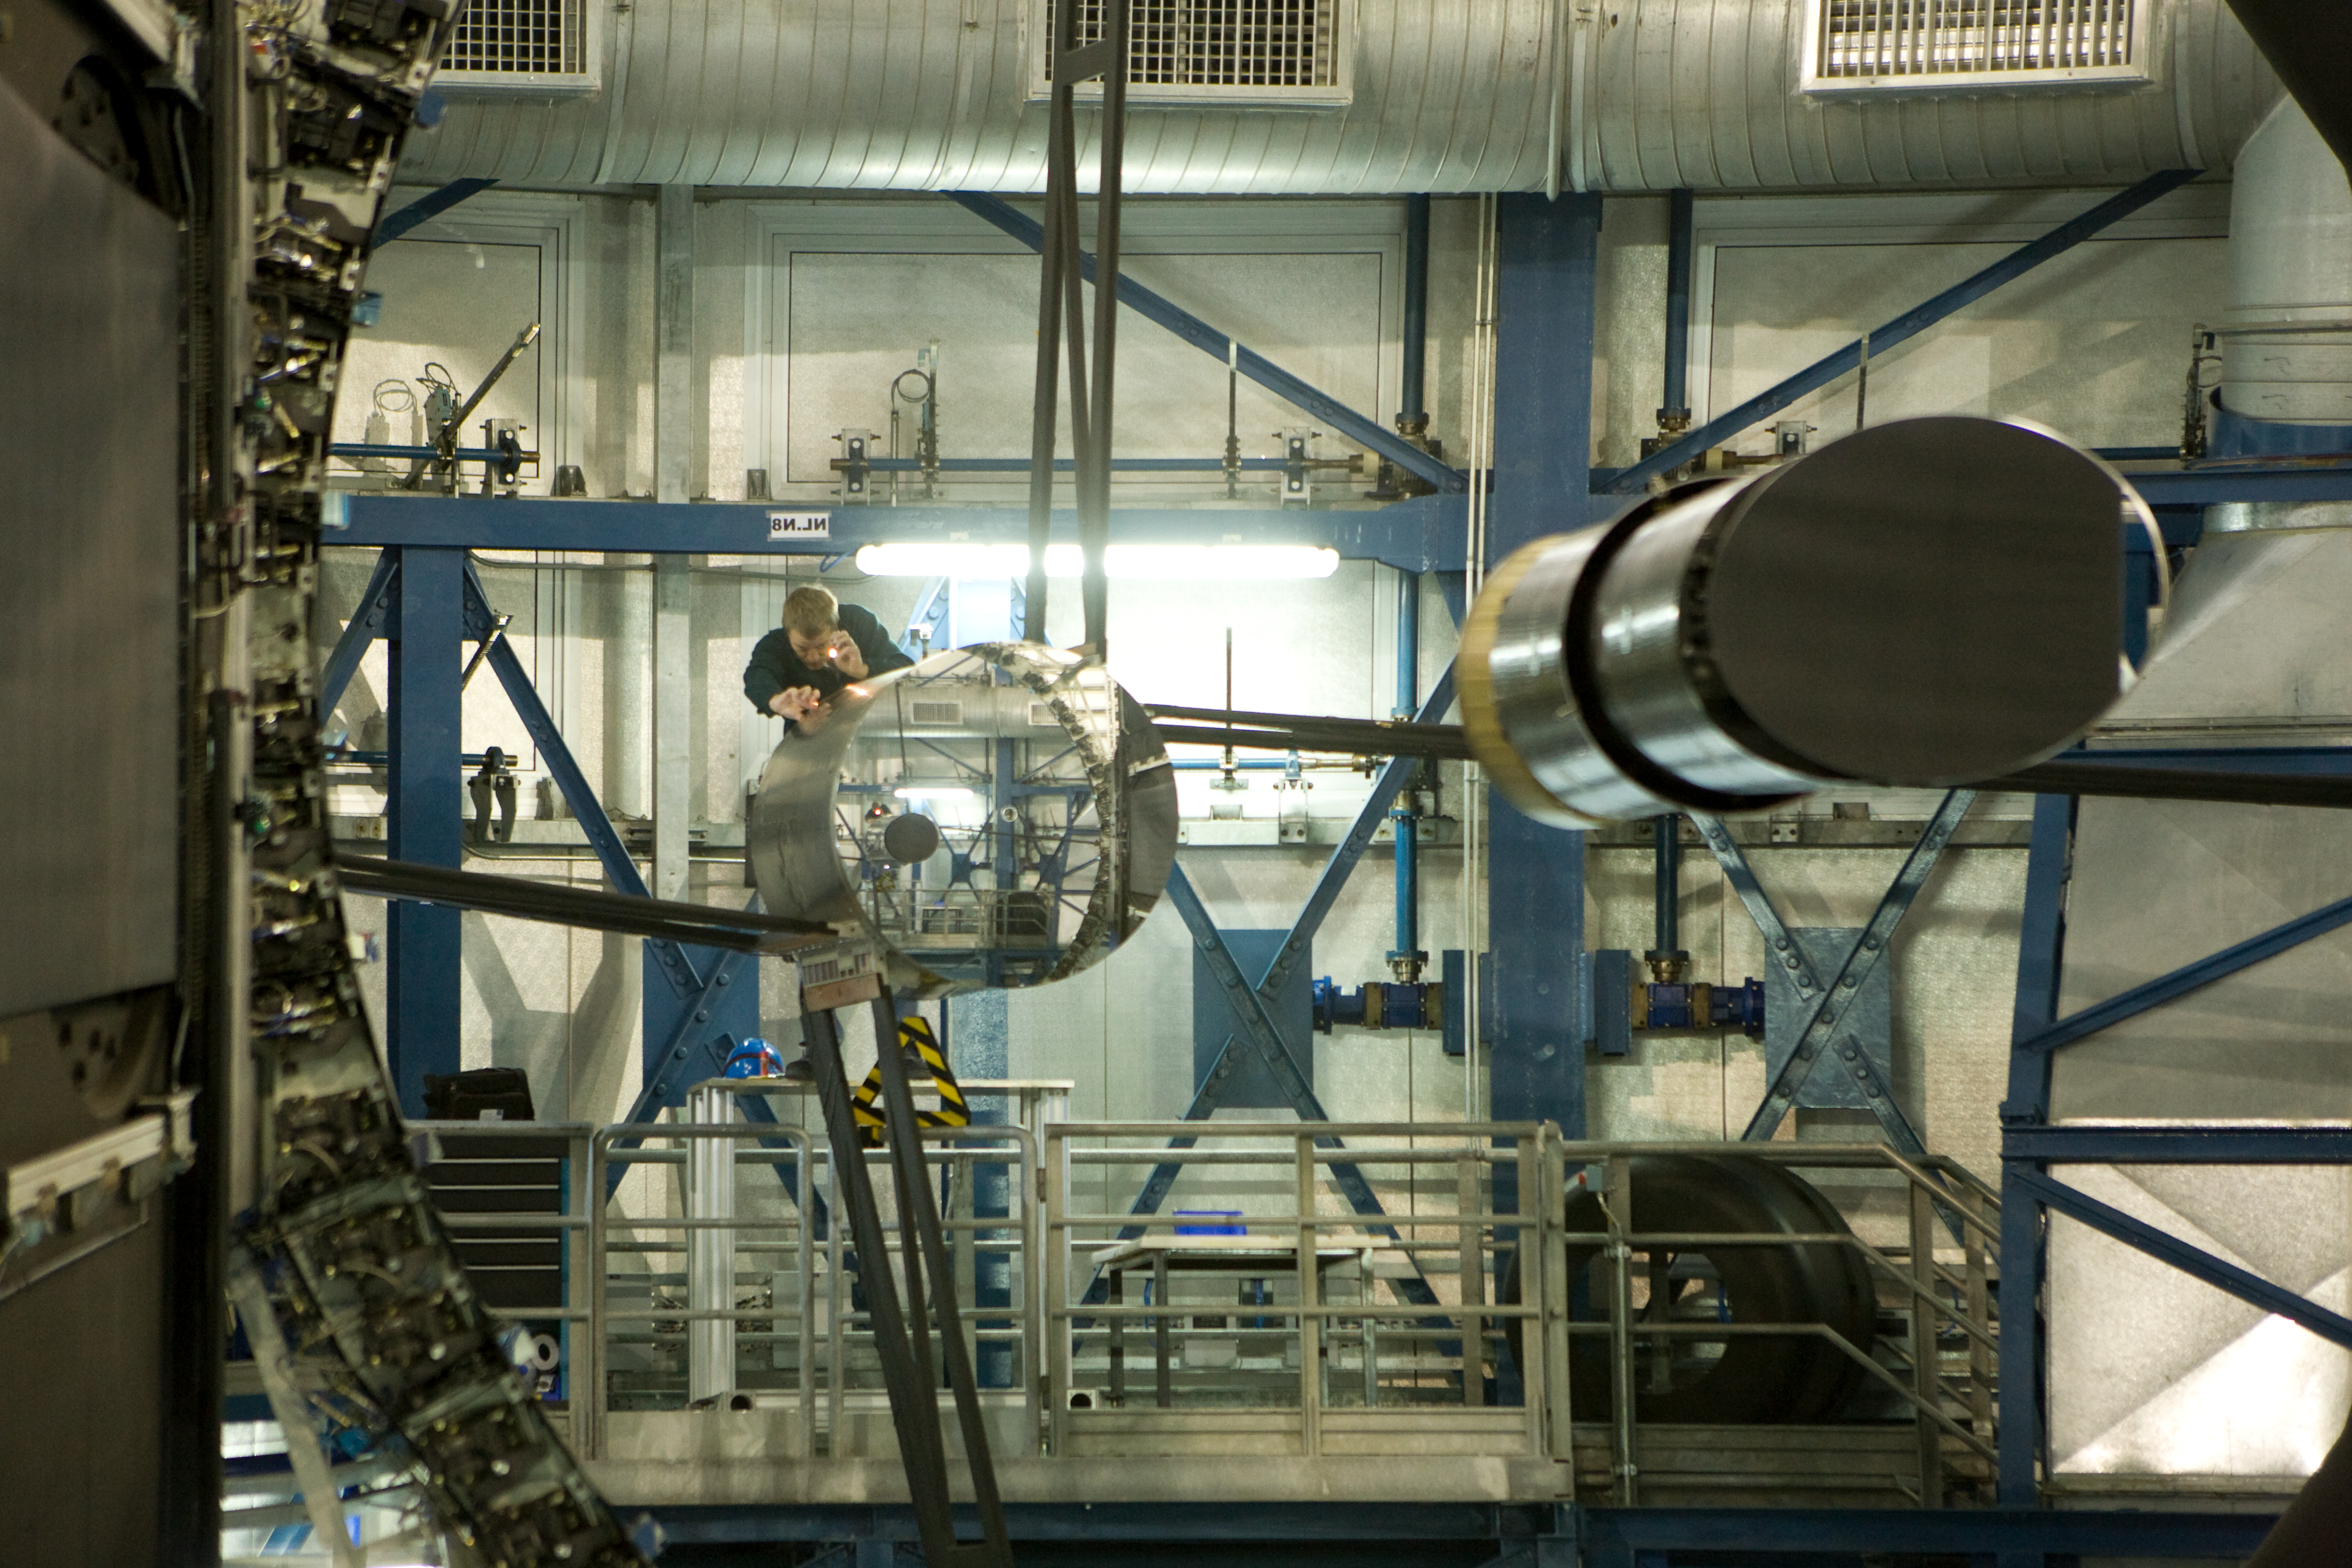

VLT primary mirror

Reflections in the primary mirror of one of the VLT unit telescopes of an engineer working on its secondary mirror.

Credit: ESO